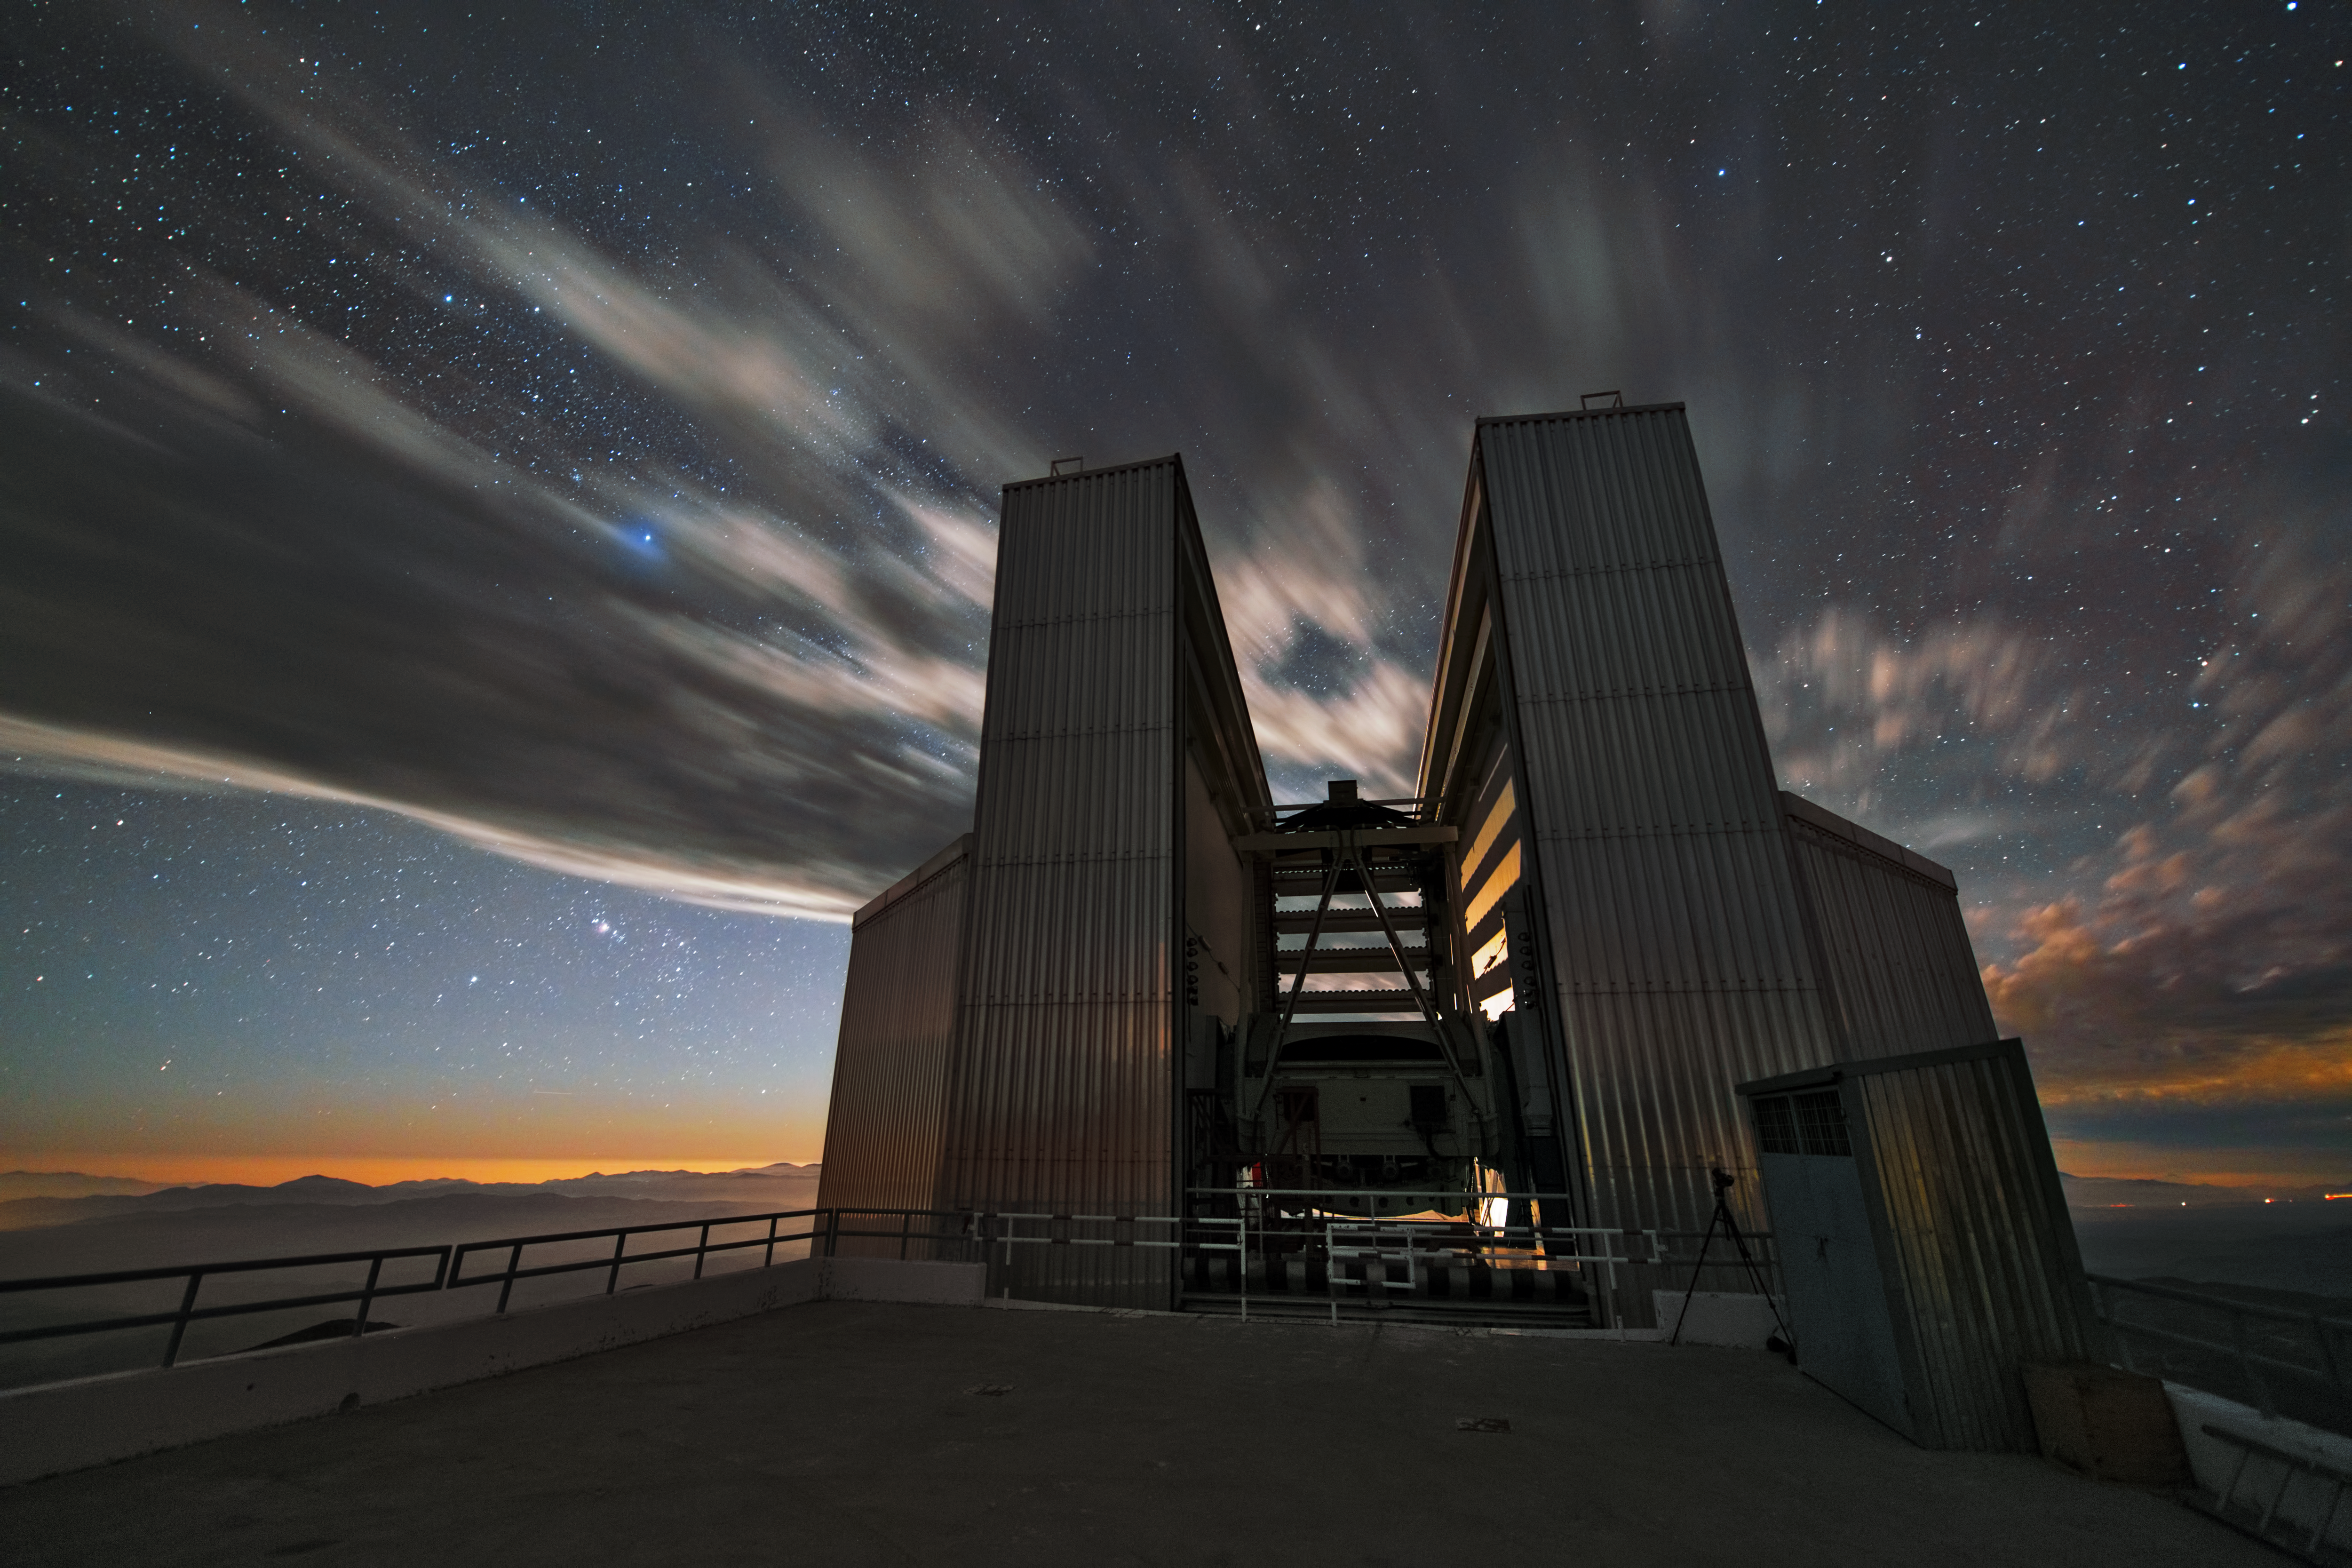

Clouds fly by the NTT

This image shows the 3.58-metre New Technology Telescope (NTT) which was inaugurated in 1989. It was the first telescope to use active optics. This long exposure image shows clouds that fly by overhead and interrupt a perfect the view of the stars.

Credit: Y. Beletsky (LCO)/ESO